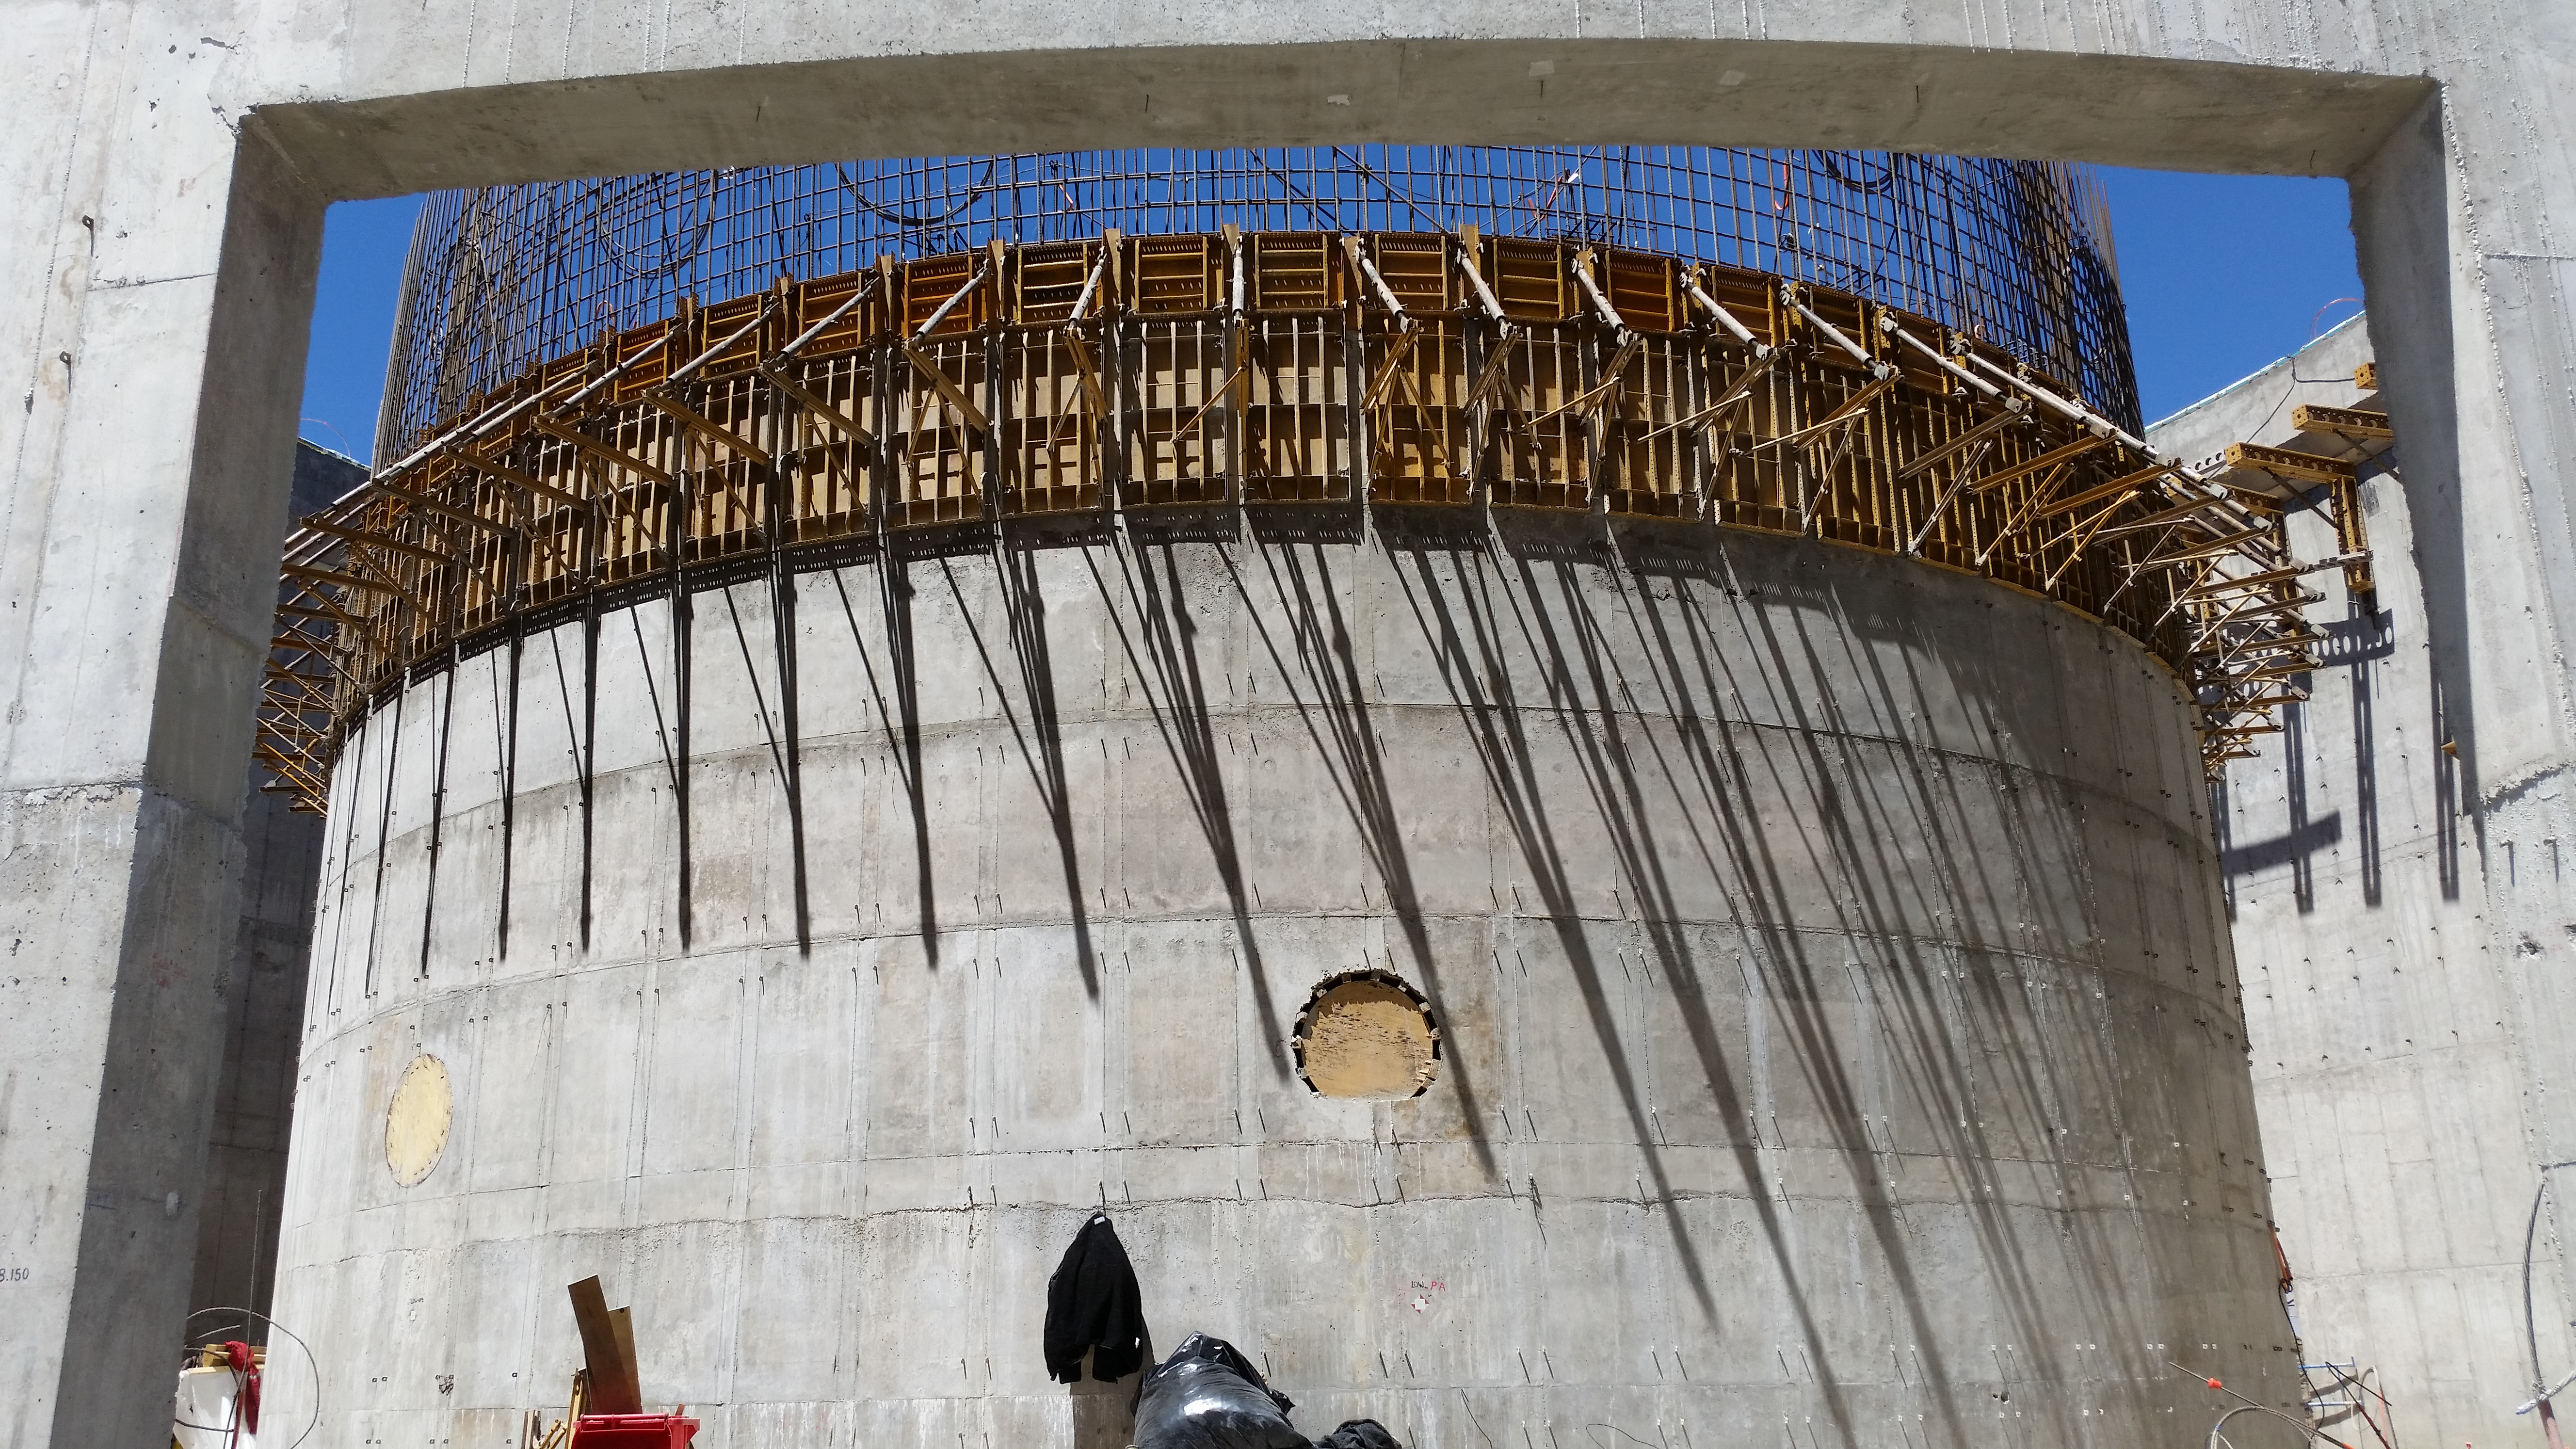

Work on the pier

Work on the pier, there are still 275 mts3 of concrete to pour before completion.

Credit: Rubin Observatory/NSF/AURA